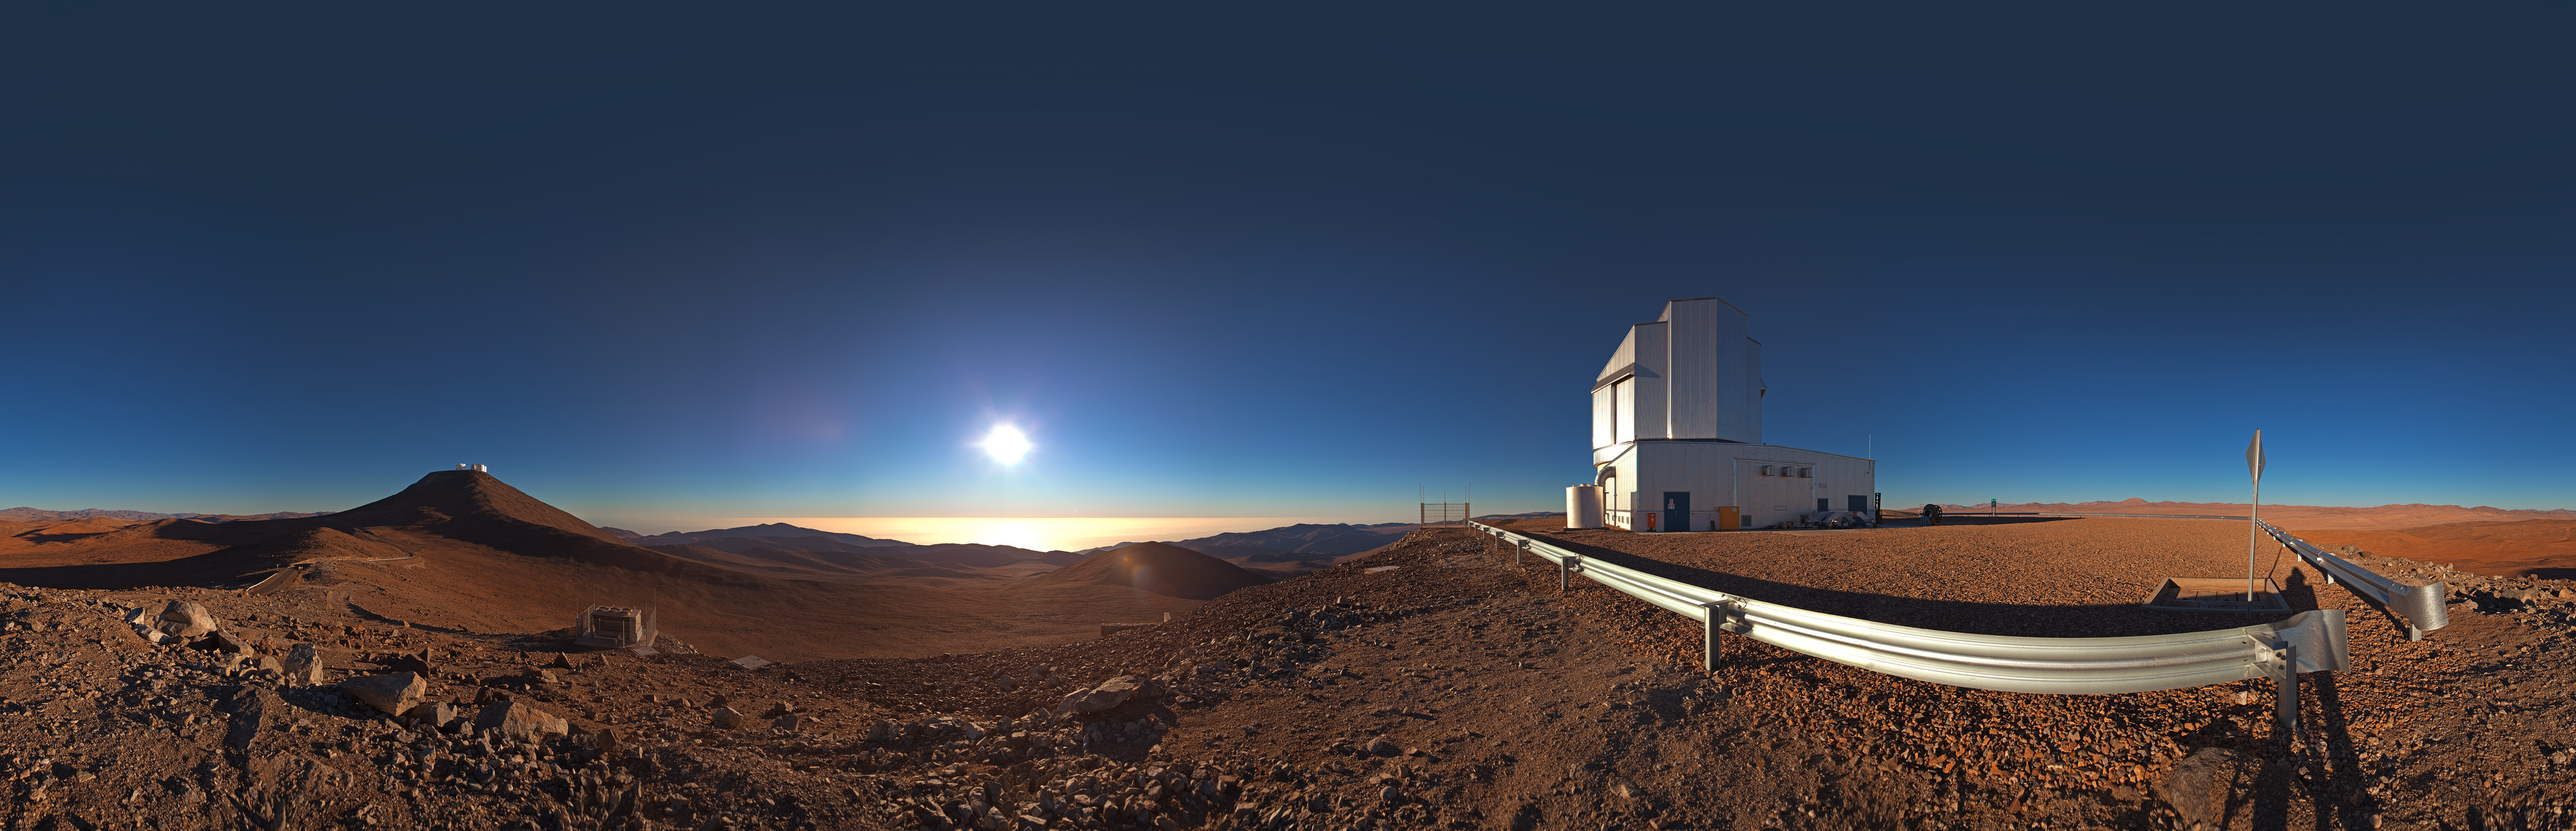

Panorama of VISTA and view

360 degree panorama of the view from Paranal Observatory. The telescope to the right is the Visible and Infrared Survey Telescope for Astronomy (VISTA). VISTA is a wide-field telescope designed for performing a series of very broad surveys of the sky in infrared light. Thanks to its fairly large primary mirror, with a diameter of 4 metres, these surveys will show quite faint objects. The goal of these surveys is to create large catalogues of celestial objects for statistical studies and to identify new targets for the VLT.

Credit: ESO